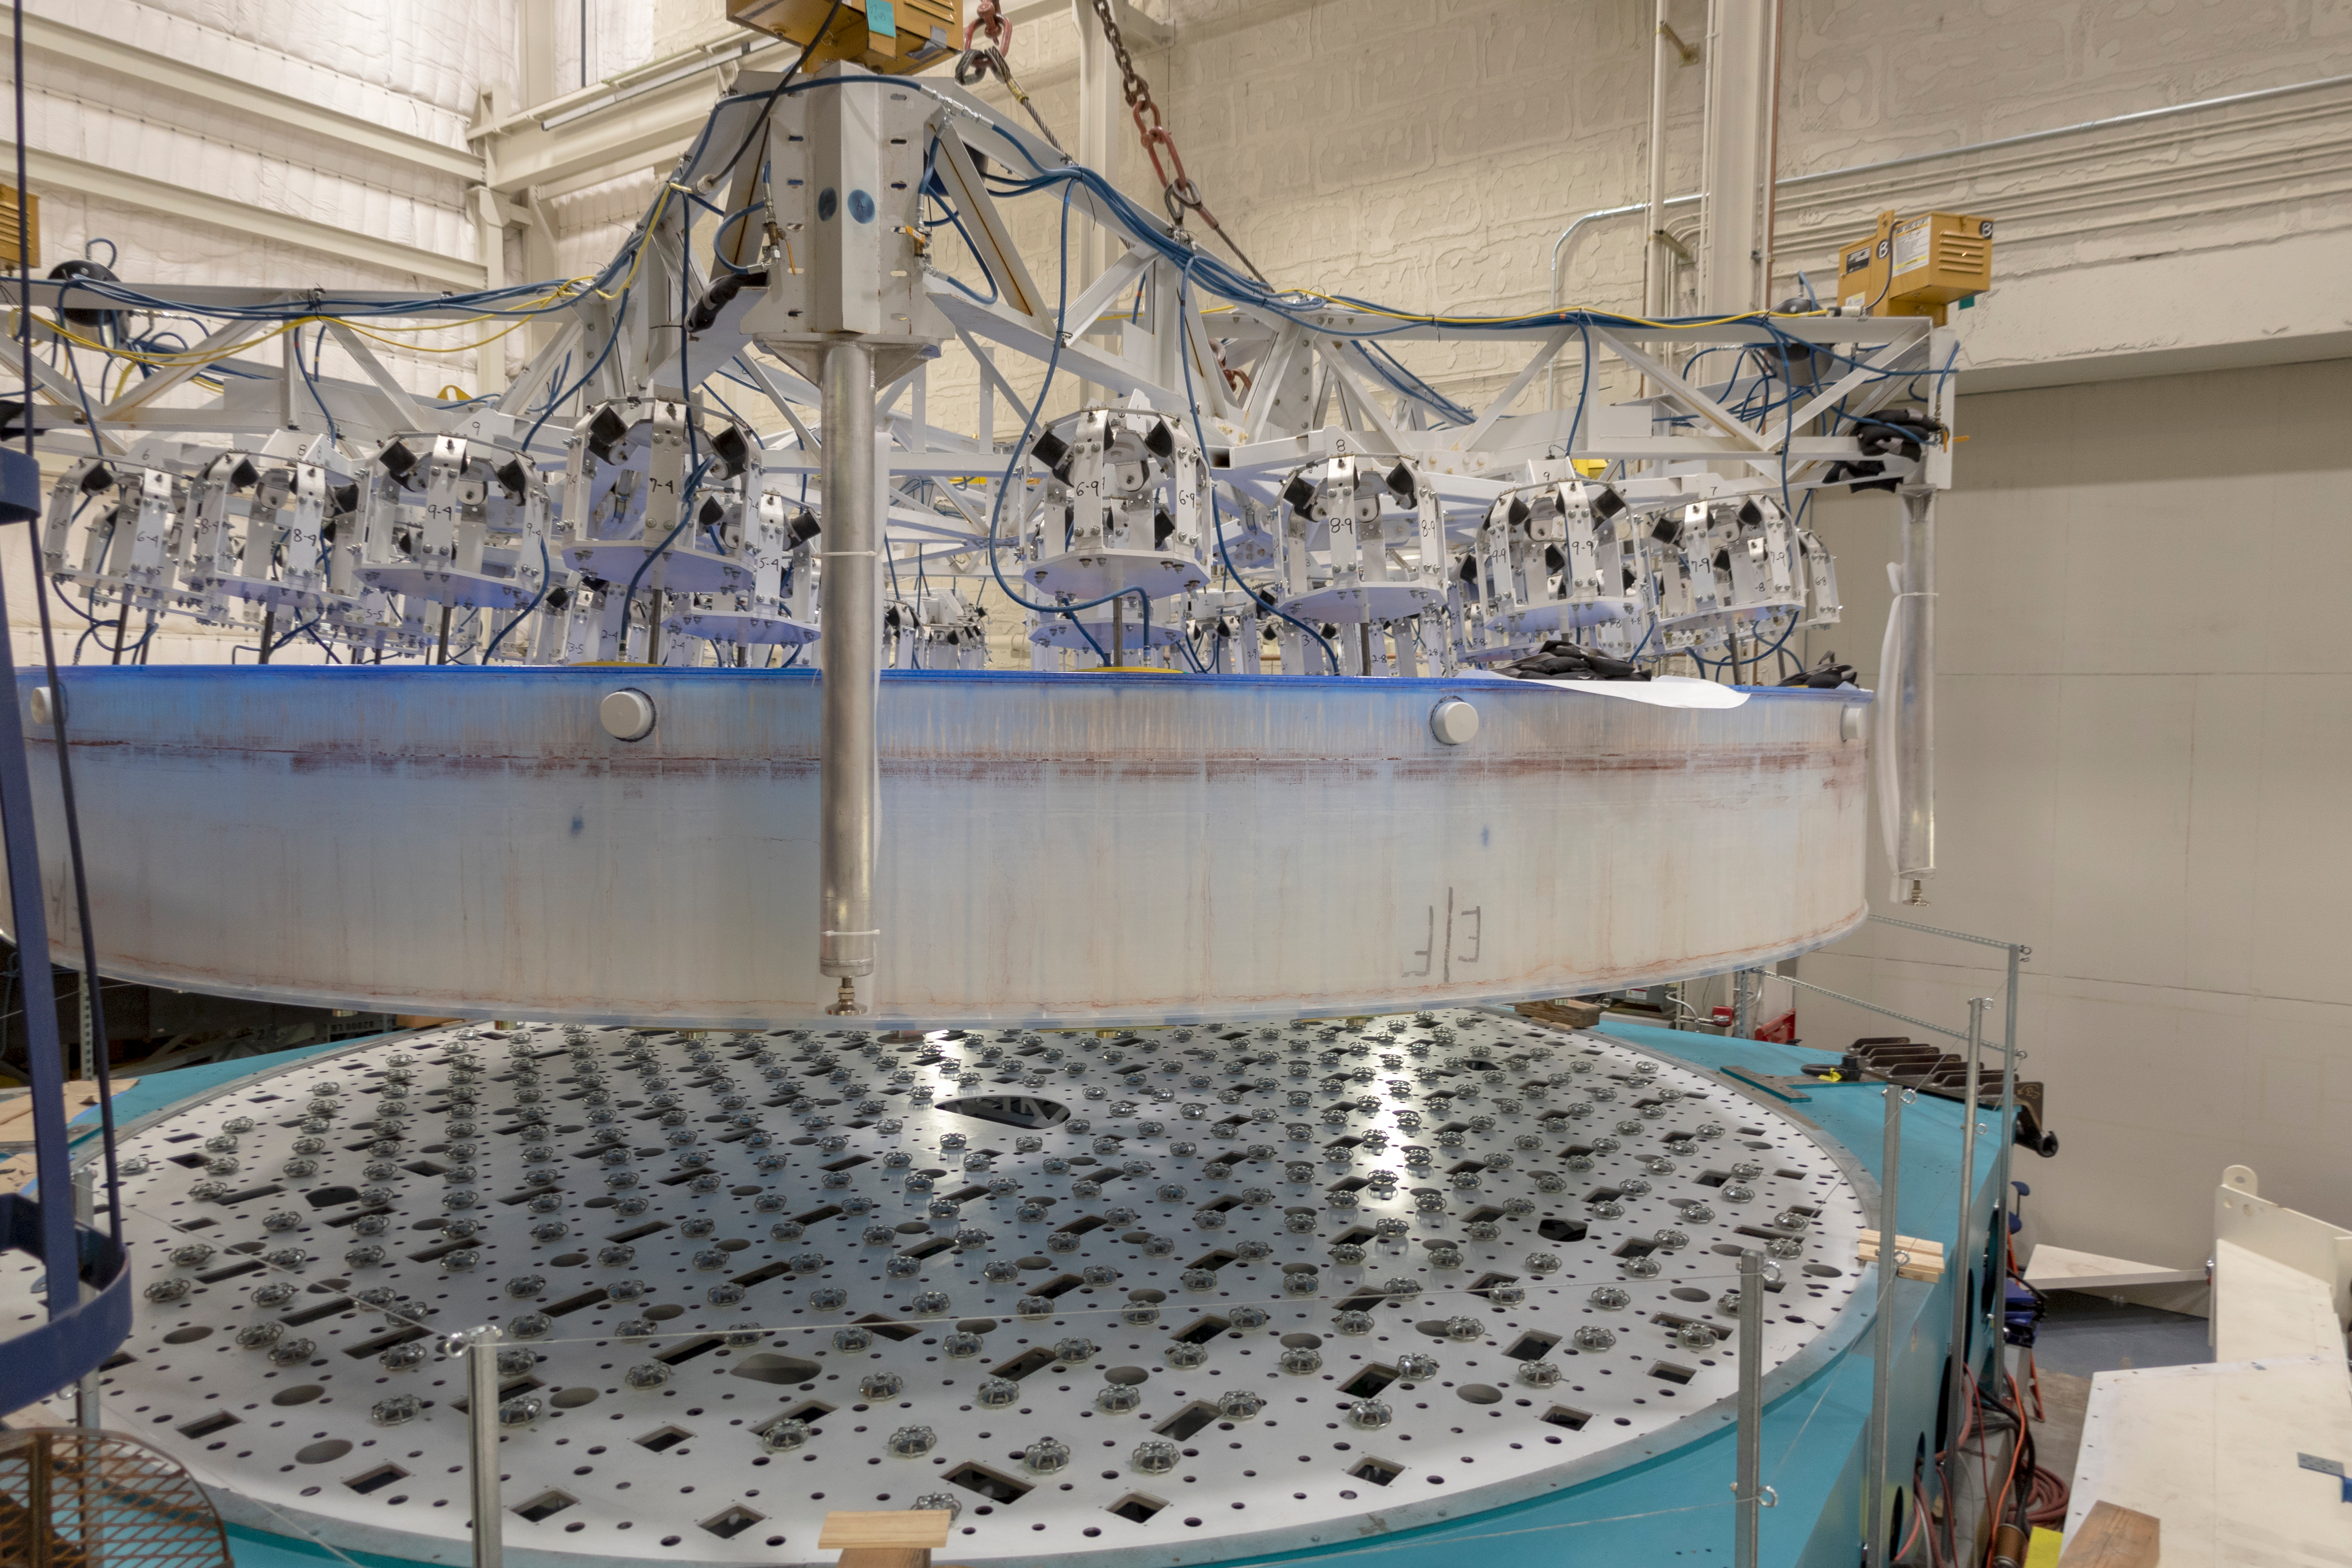

M1M3 Lifted into Transport Container

On March 12, the LSST Primary/Tertiary Mirror (M1M3) was lifted into its transport/storage container using a custom vacuum lift.

Credit: Rubin Observatory/NSF/AURA